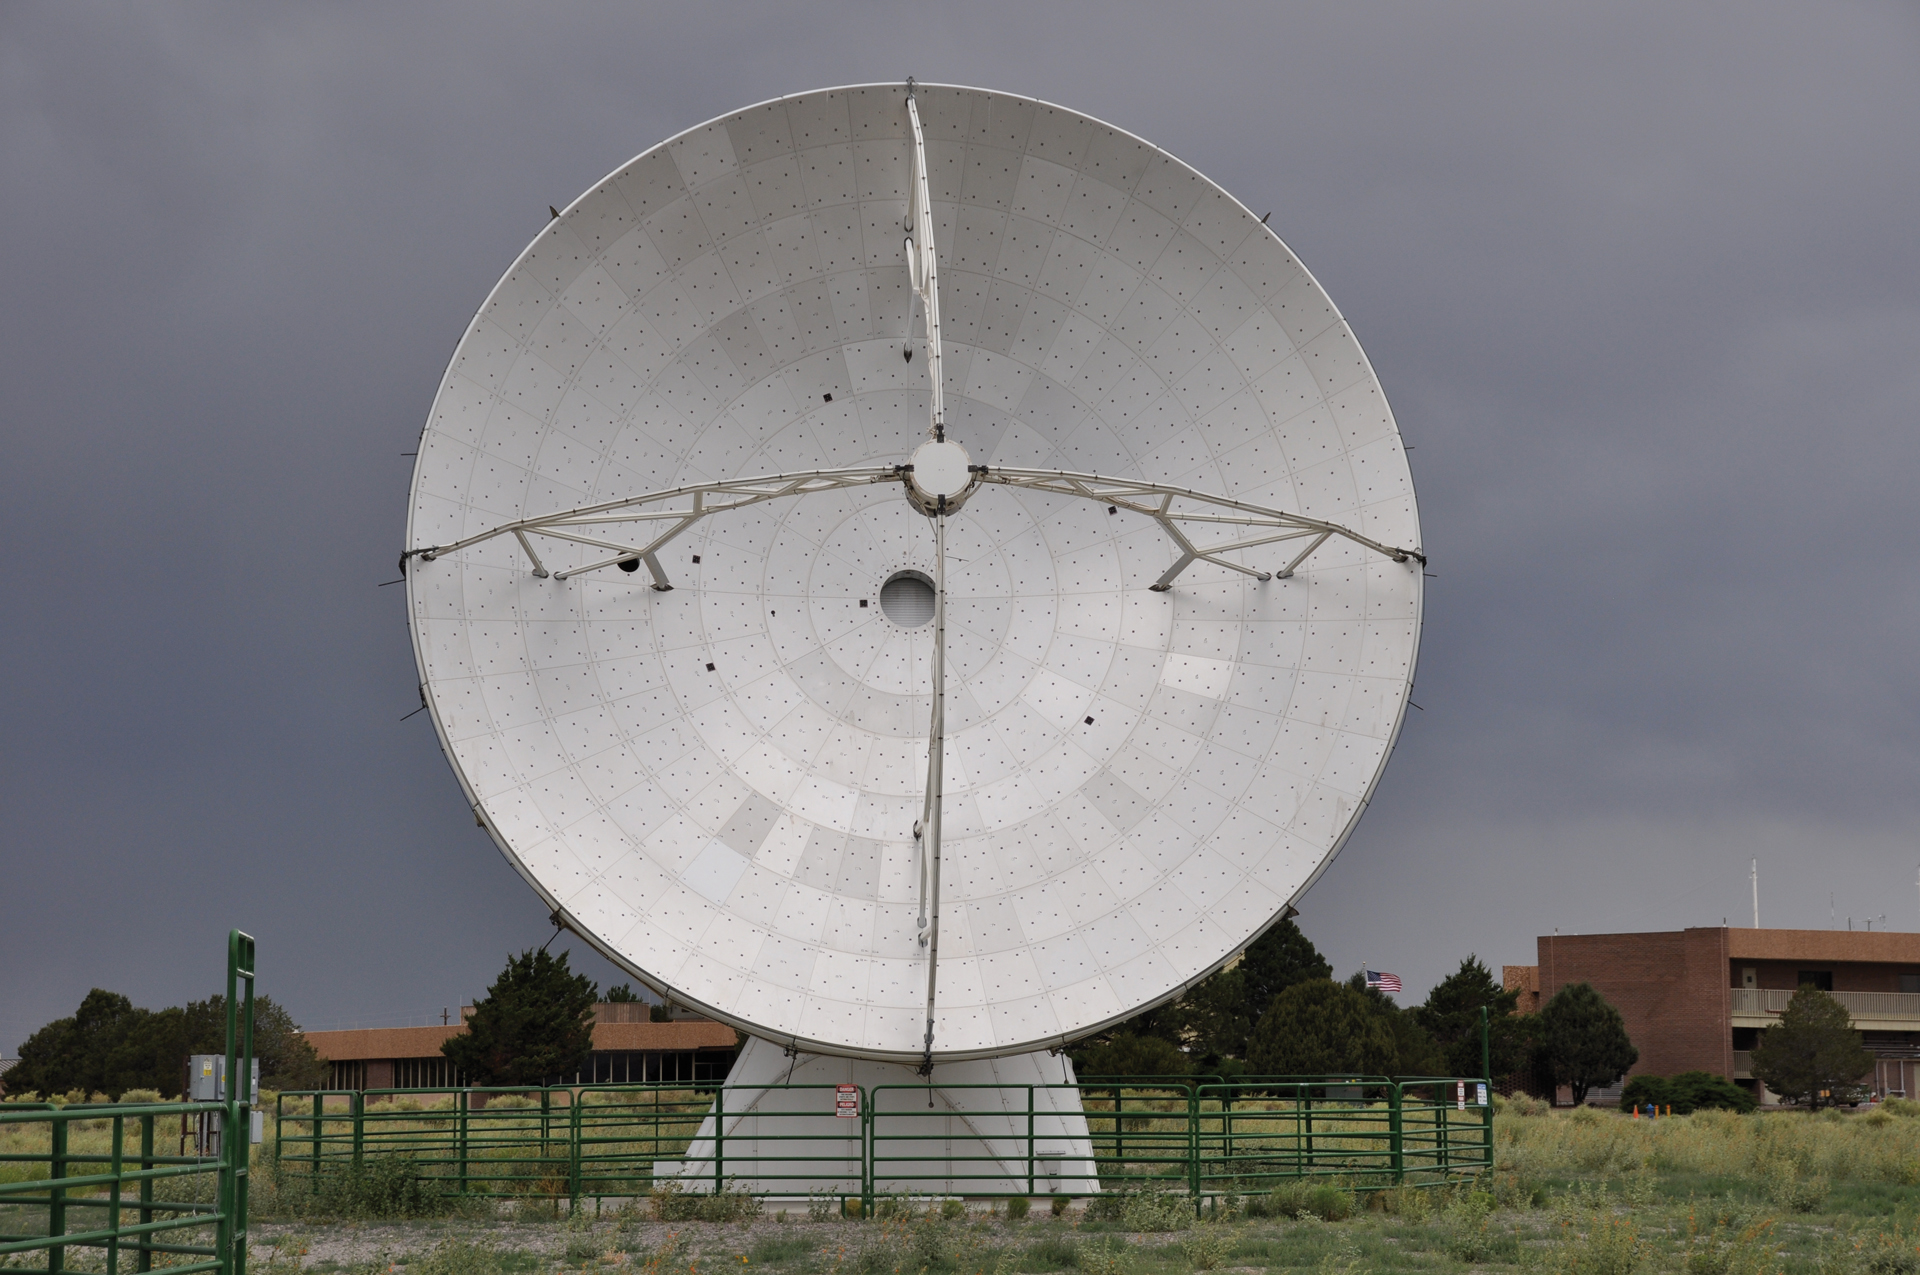

Prototype North American ALMA Antenna

The North American ALMA prototype antenna was successfully tested at the Very Large Array (VLA) site in New Mexico. It was declared a success, and Vertex RSI under General Dynamics used it as a model for all North American ALMA 12-meter telescopes. This prototype was put up for adoption, and the proud new owners are the Harvard-Smithsonian Center for Astrophysics in partnership with Academia Sinica in Taiwan. They have installed it in Greenland, and its new name is the Greenland Telescope.

Credit: NRAO/AUI/NSF